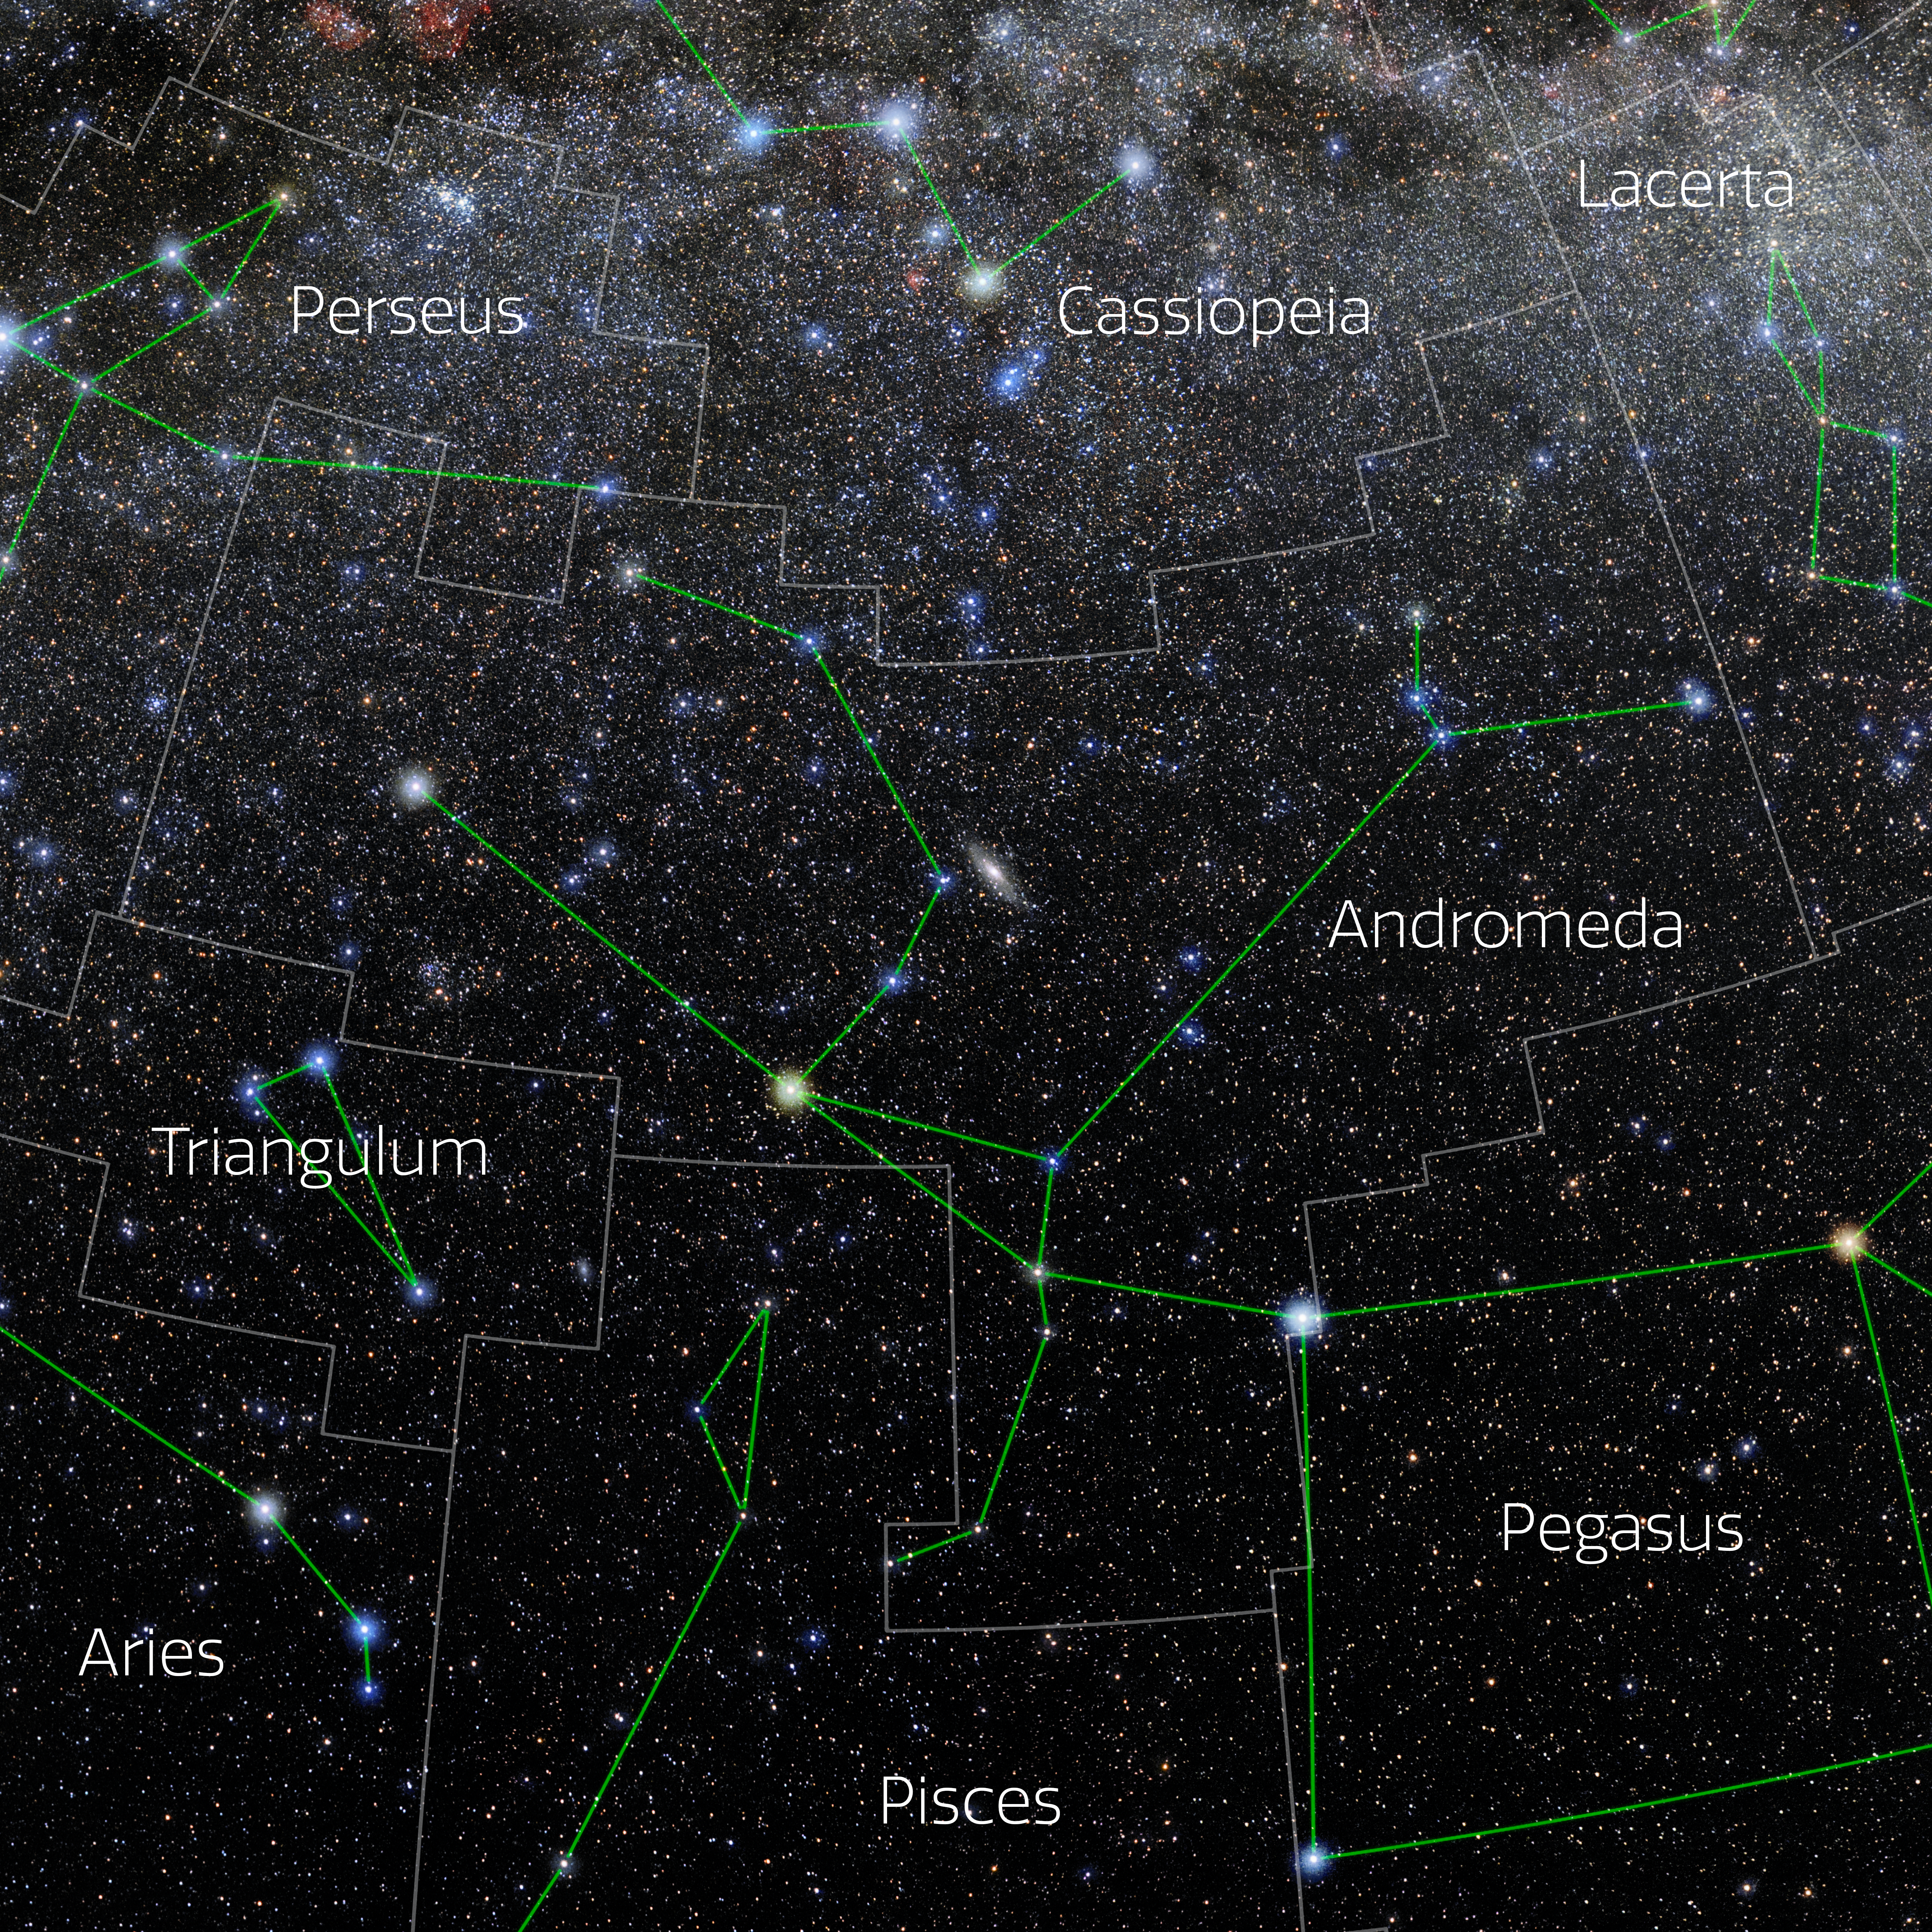

Andromeda (Annotated)

Photo of the constellation Andromeda with annotations from IAU and Sky & Telescope. Here is the non-annotated version.

Credit: E. Slawik/NOIRLab/NSF/AURA/M. Zamani